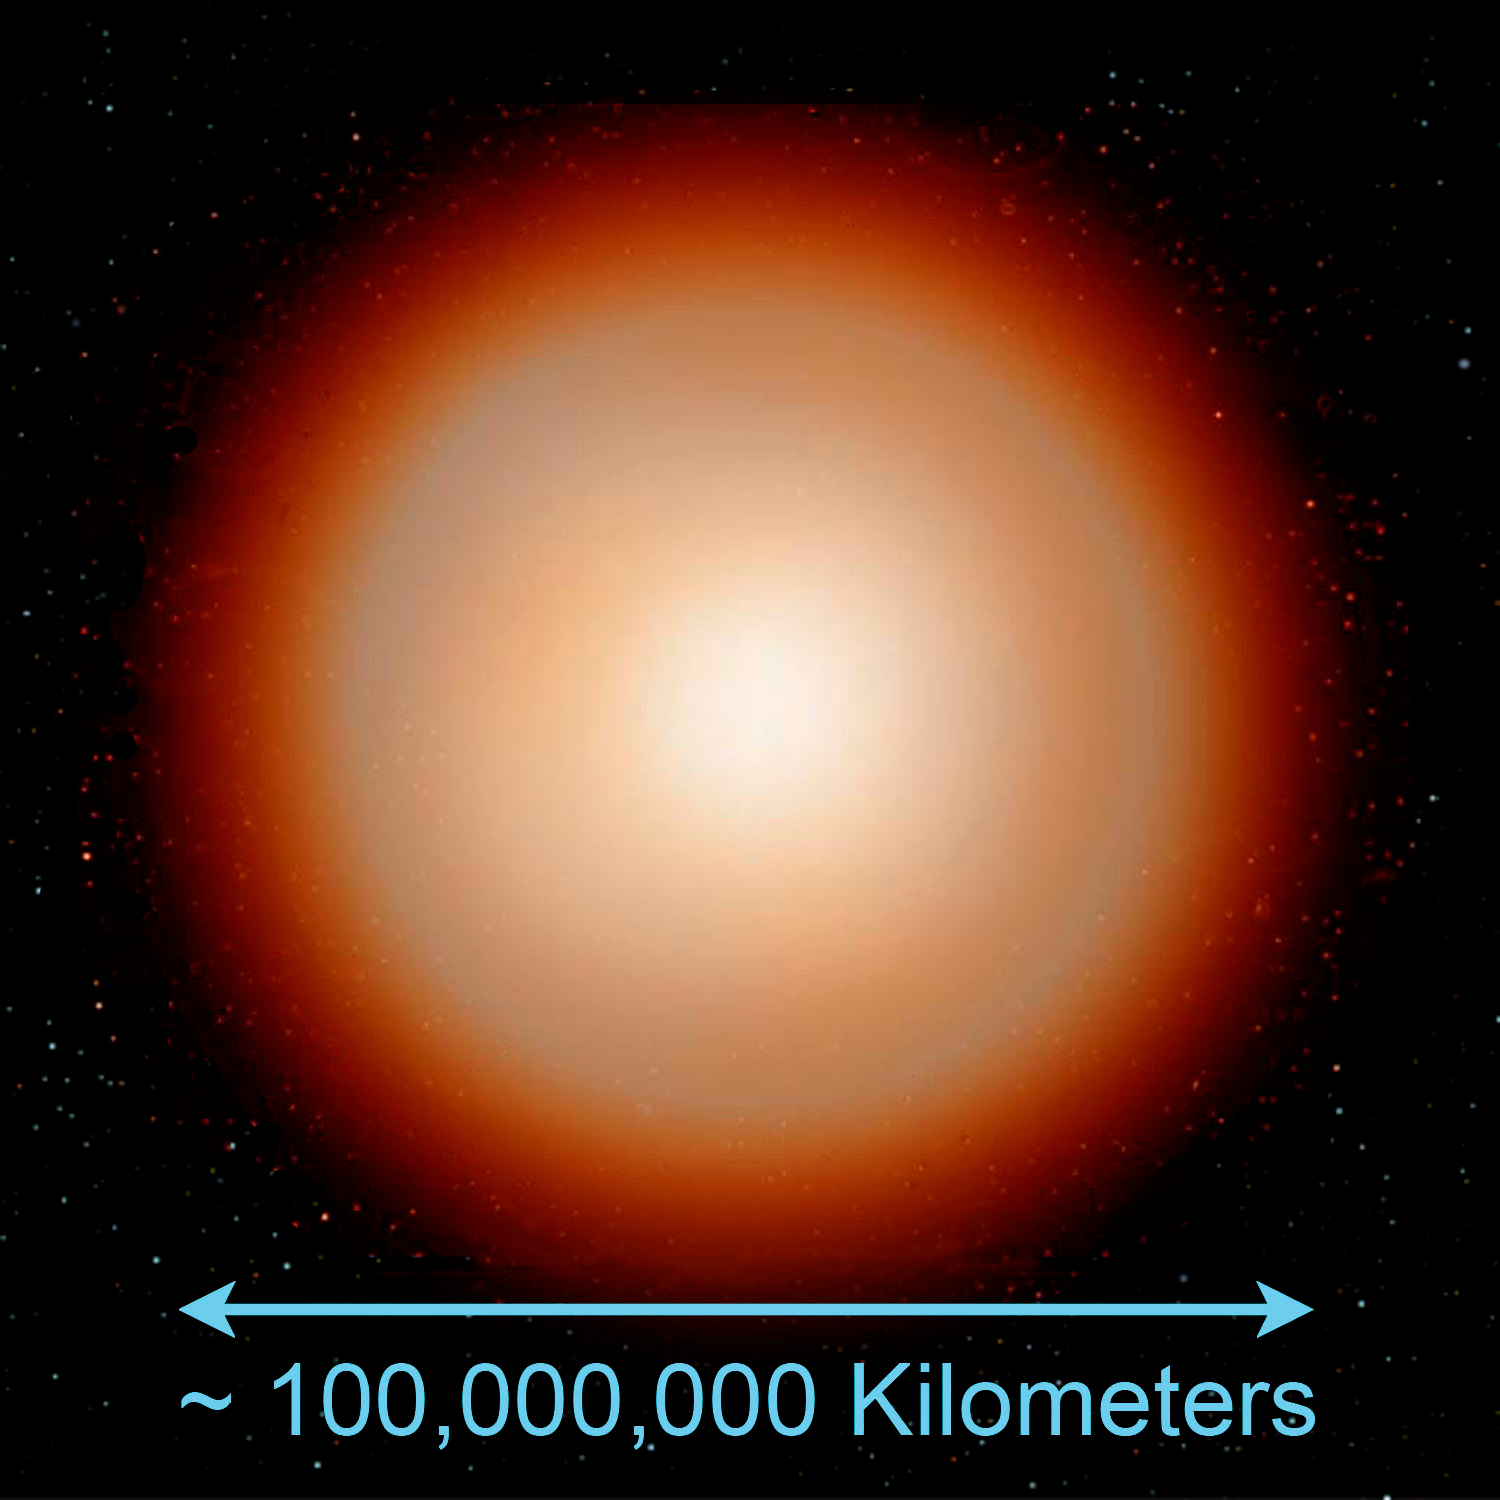

Some Rare Abnormal Stars may have White Dwarf Parents to Blame

Credit: Jon Lomberg